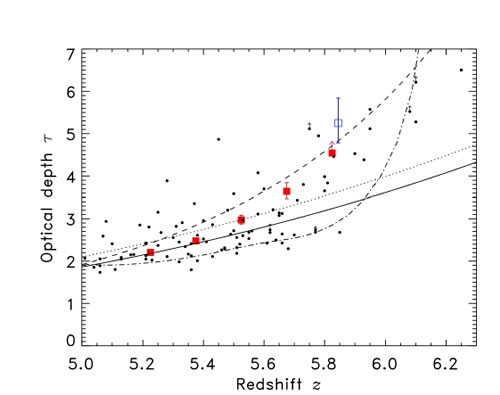

Effective optical depth from the spectrum of CFHQS J1509-1749

Effective optical depth from the spectrum of CFHQS J1509-1749 (Lyman alpha: red symbols, Lyman beta: blue symbol). The small black symbols show data from SDSS quasars (Fan et al. 2006). The solid line is the extrapolation of optical depth evolution at lower redshift. For J1509-1749 and the SDSS quasars, there is a more rapid evolution at z > 5.4 than indicated in this extrapolation. The dotted and dot-dashed lines are the effective optical depth evolution for two theoretical models.

Credit: International Gemini Observatory/NOIRLab/NSF/AURA